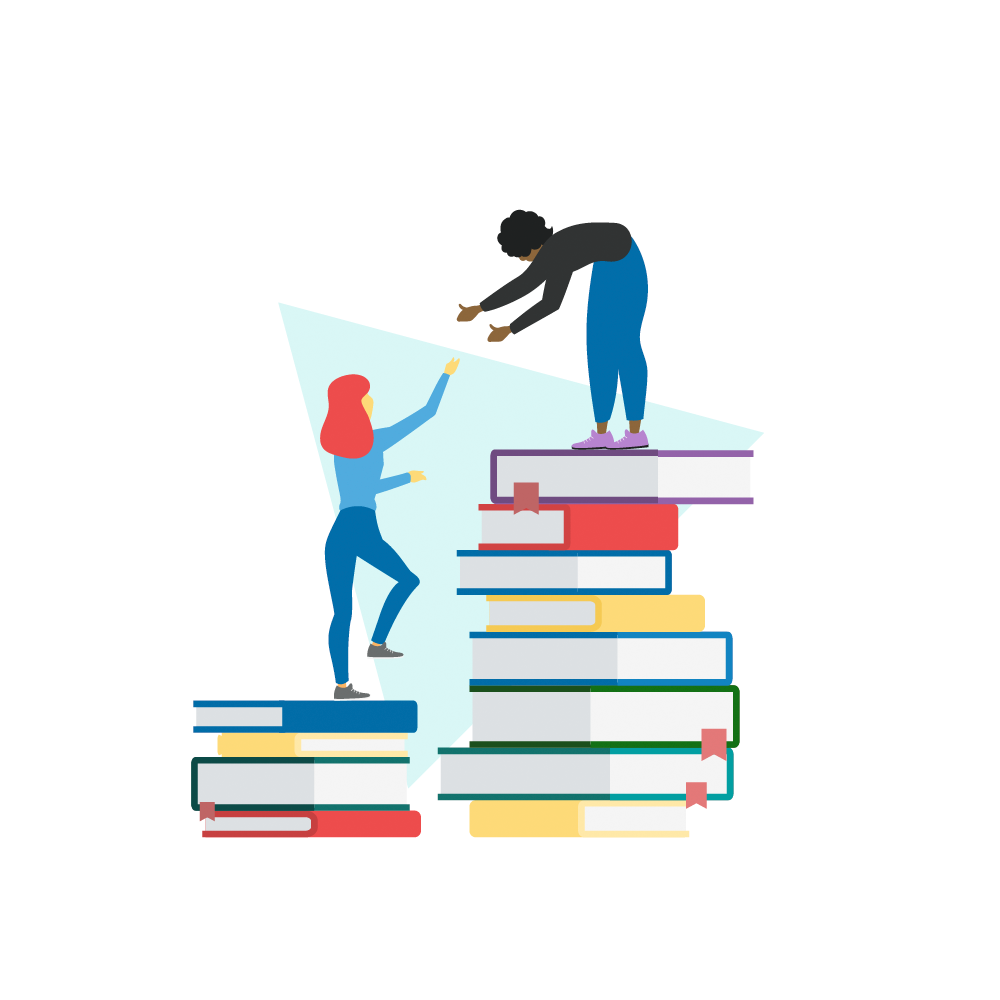

Professional development icon

Teachers reach new heights through learning icon.

Credit: RubinObs/NOIRLab/SLAC/NSF/DOE/AURA/J. Pinto